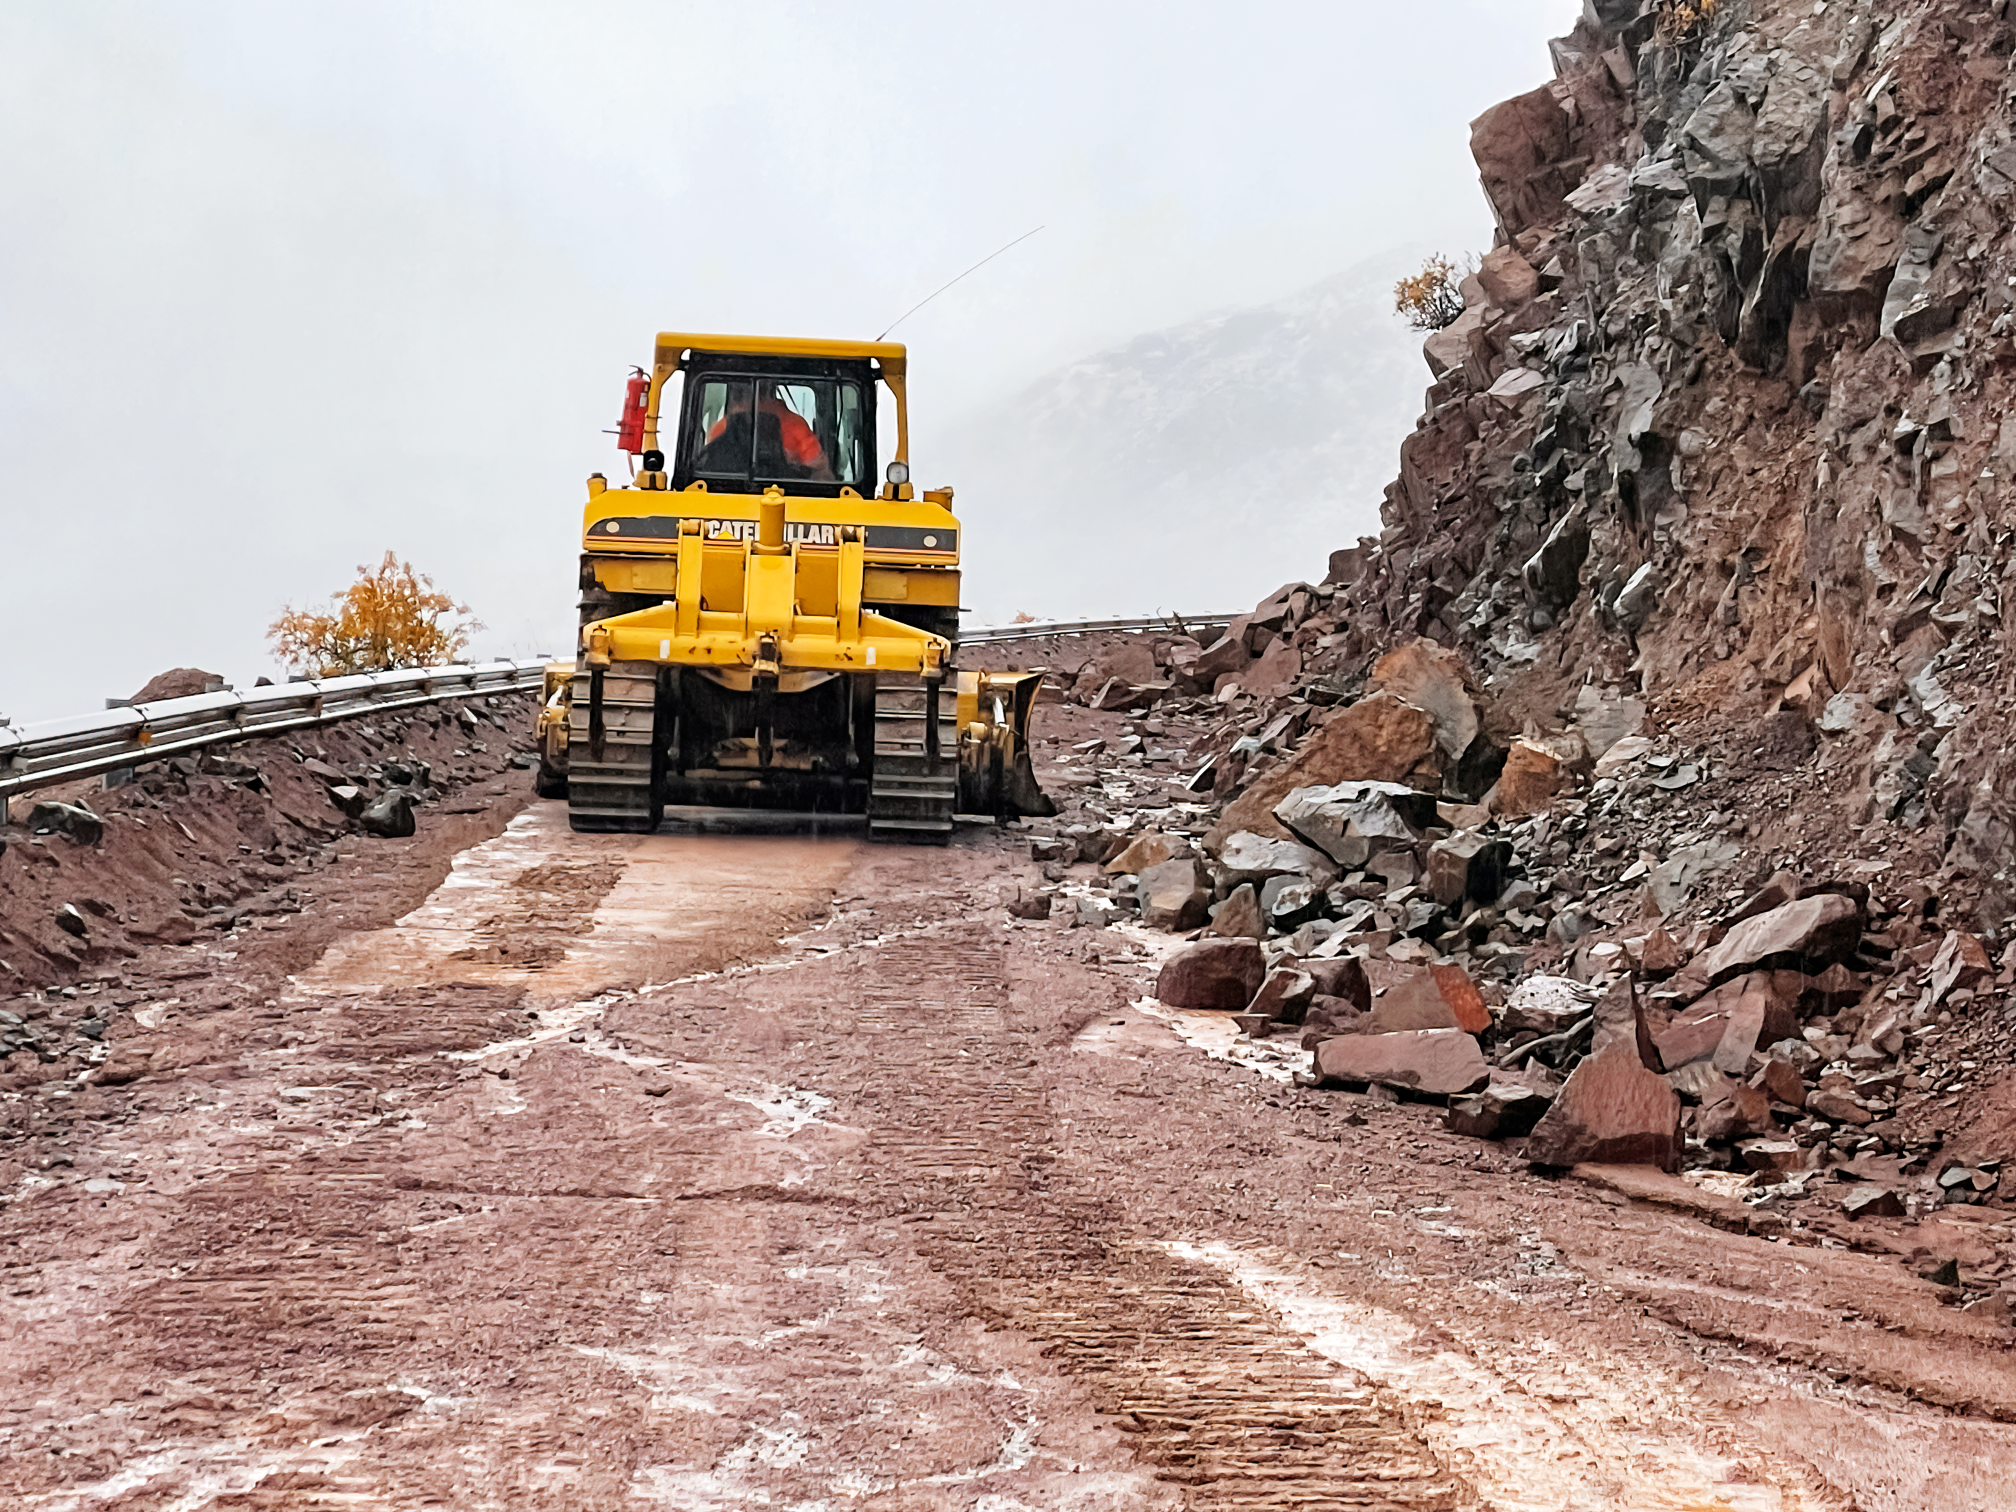

Clearing the road in Chile

A worker clears the road to NSF NOIRLab's mountaintop observatories in Chile.

Credit: NOIRLab/NSF/AURA/F. Bruno